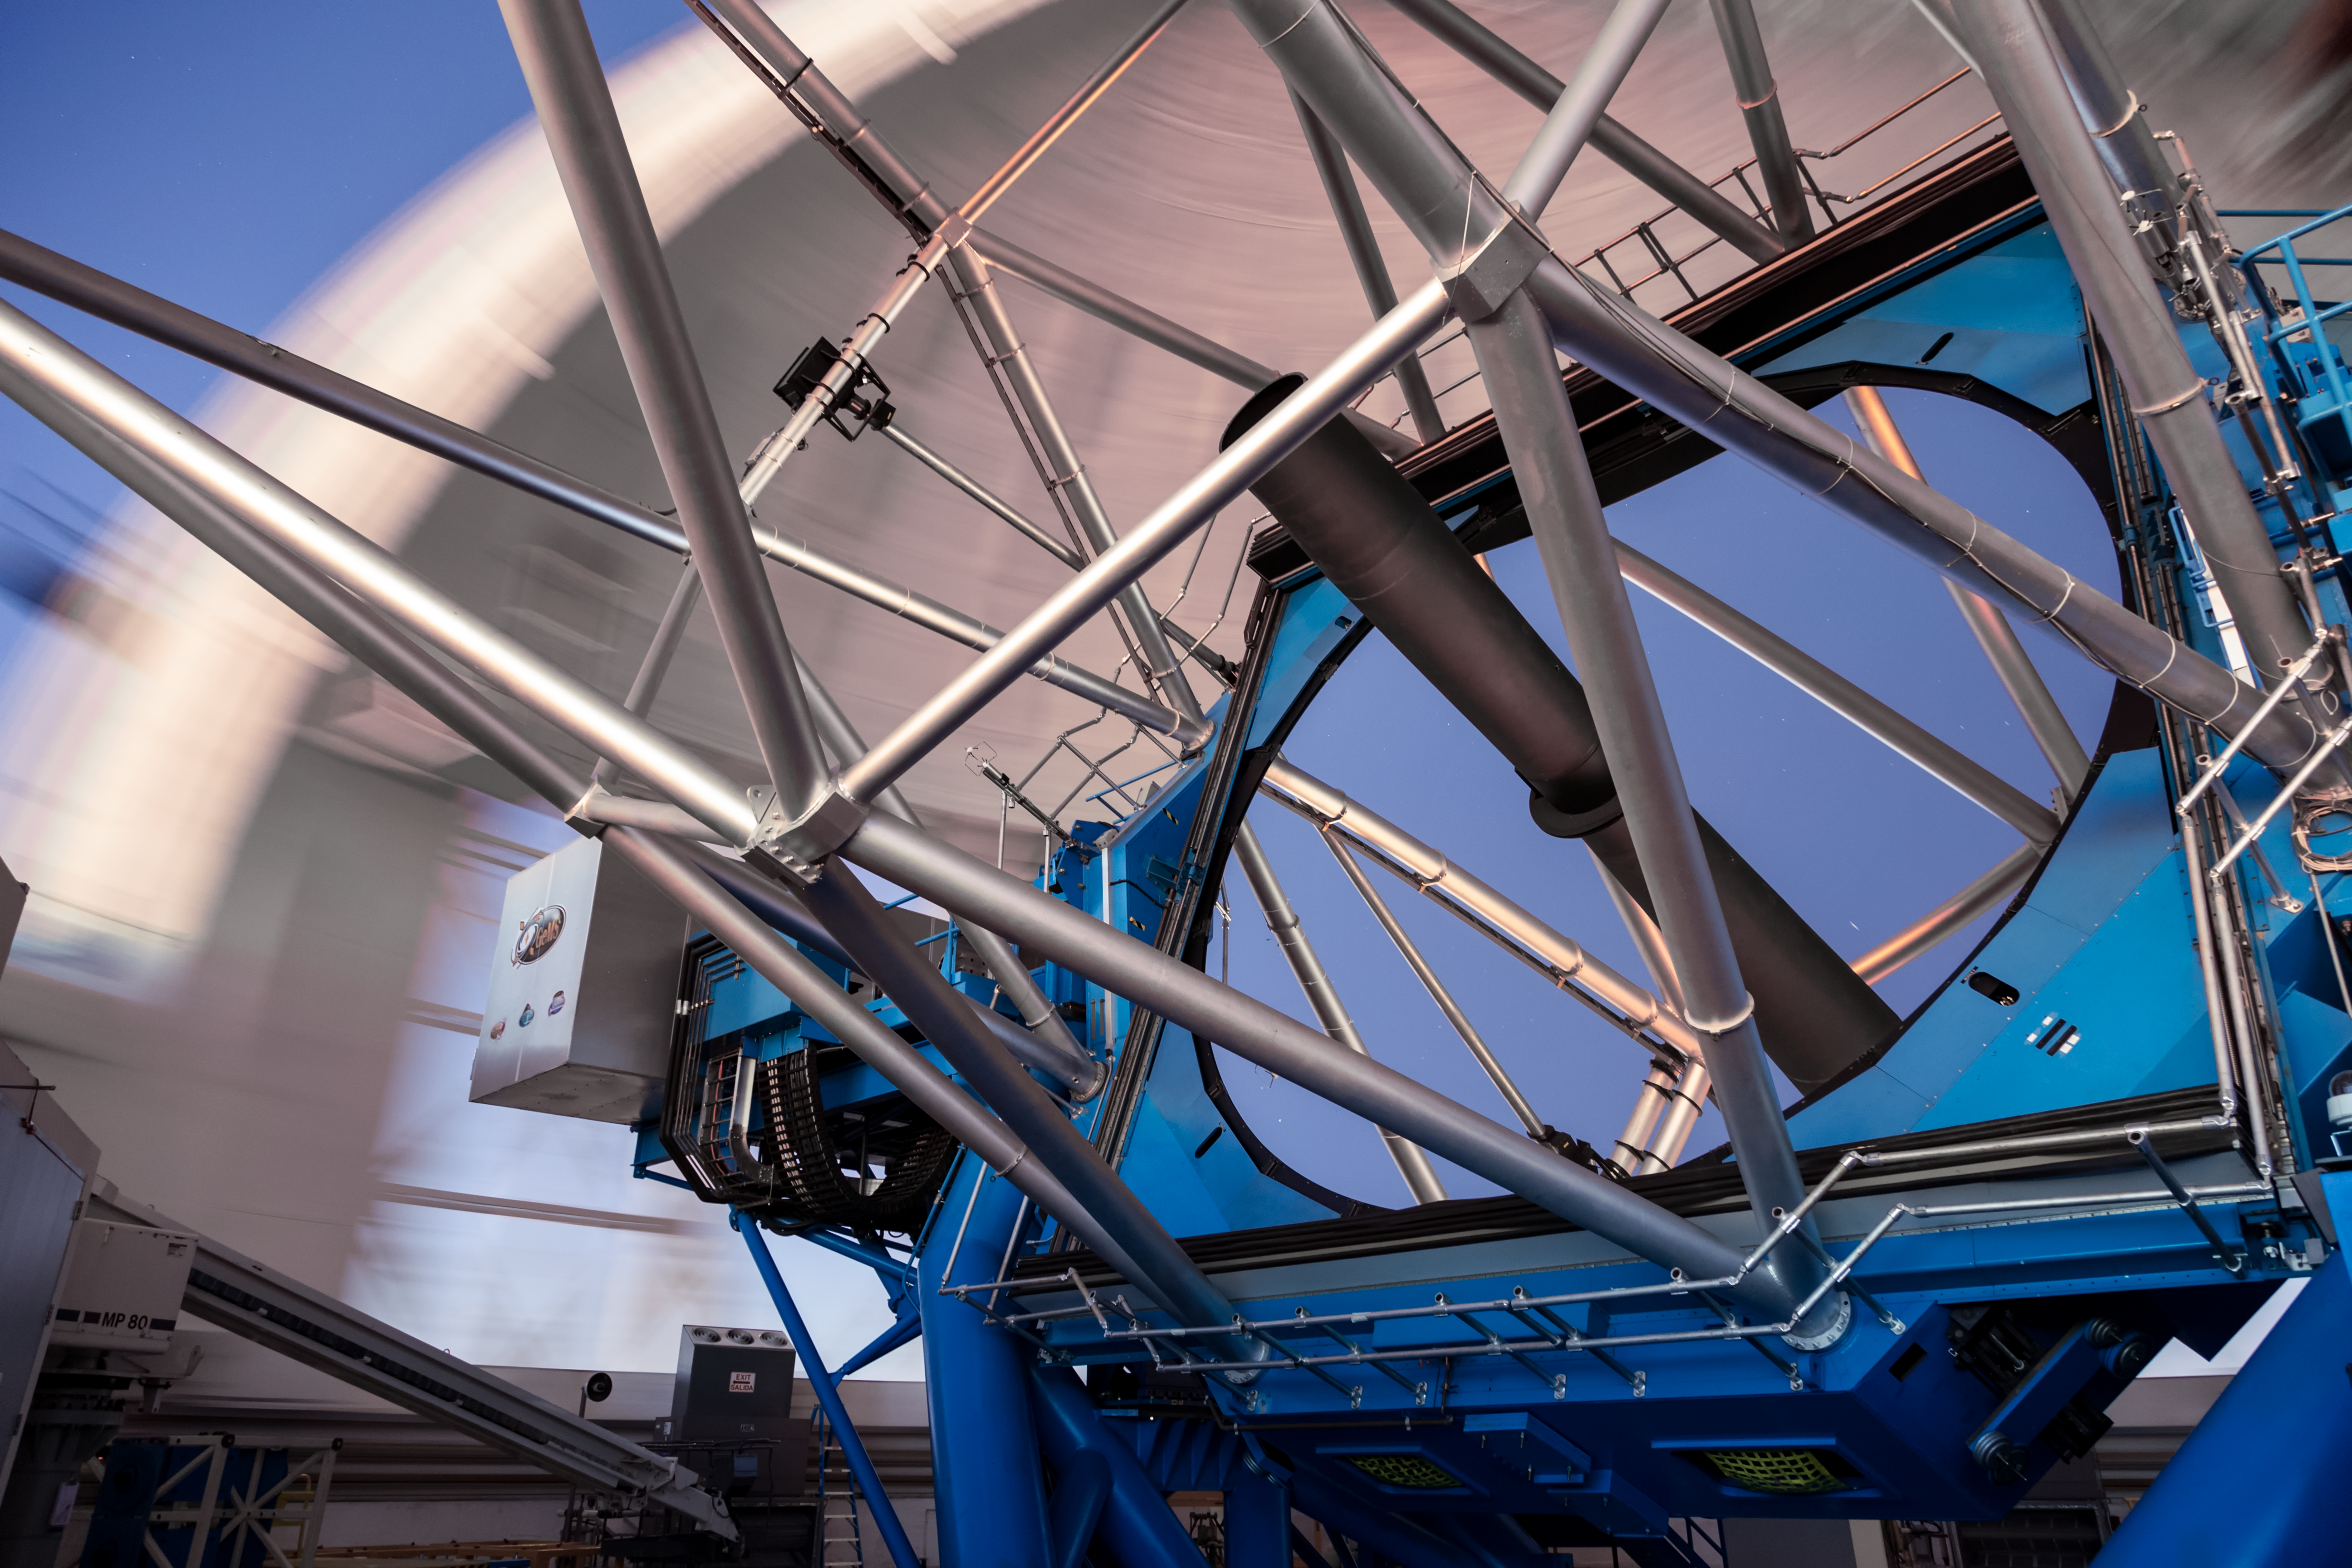

Gemini South's Primary Mirror

In this image, part of the Gemini South telescope, part of the International Gemini Observatory, a program of NSF NOIRLab, can be seen. Notable is the 8-meter primary mirror and the truss rods that make up the body of the telescope.

Credit: International Gemini Observatory/NOIRLab/AURA/NSF/M. Paredes